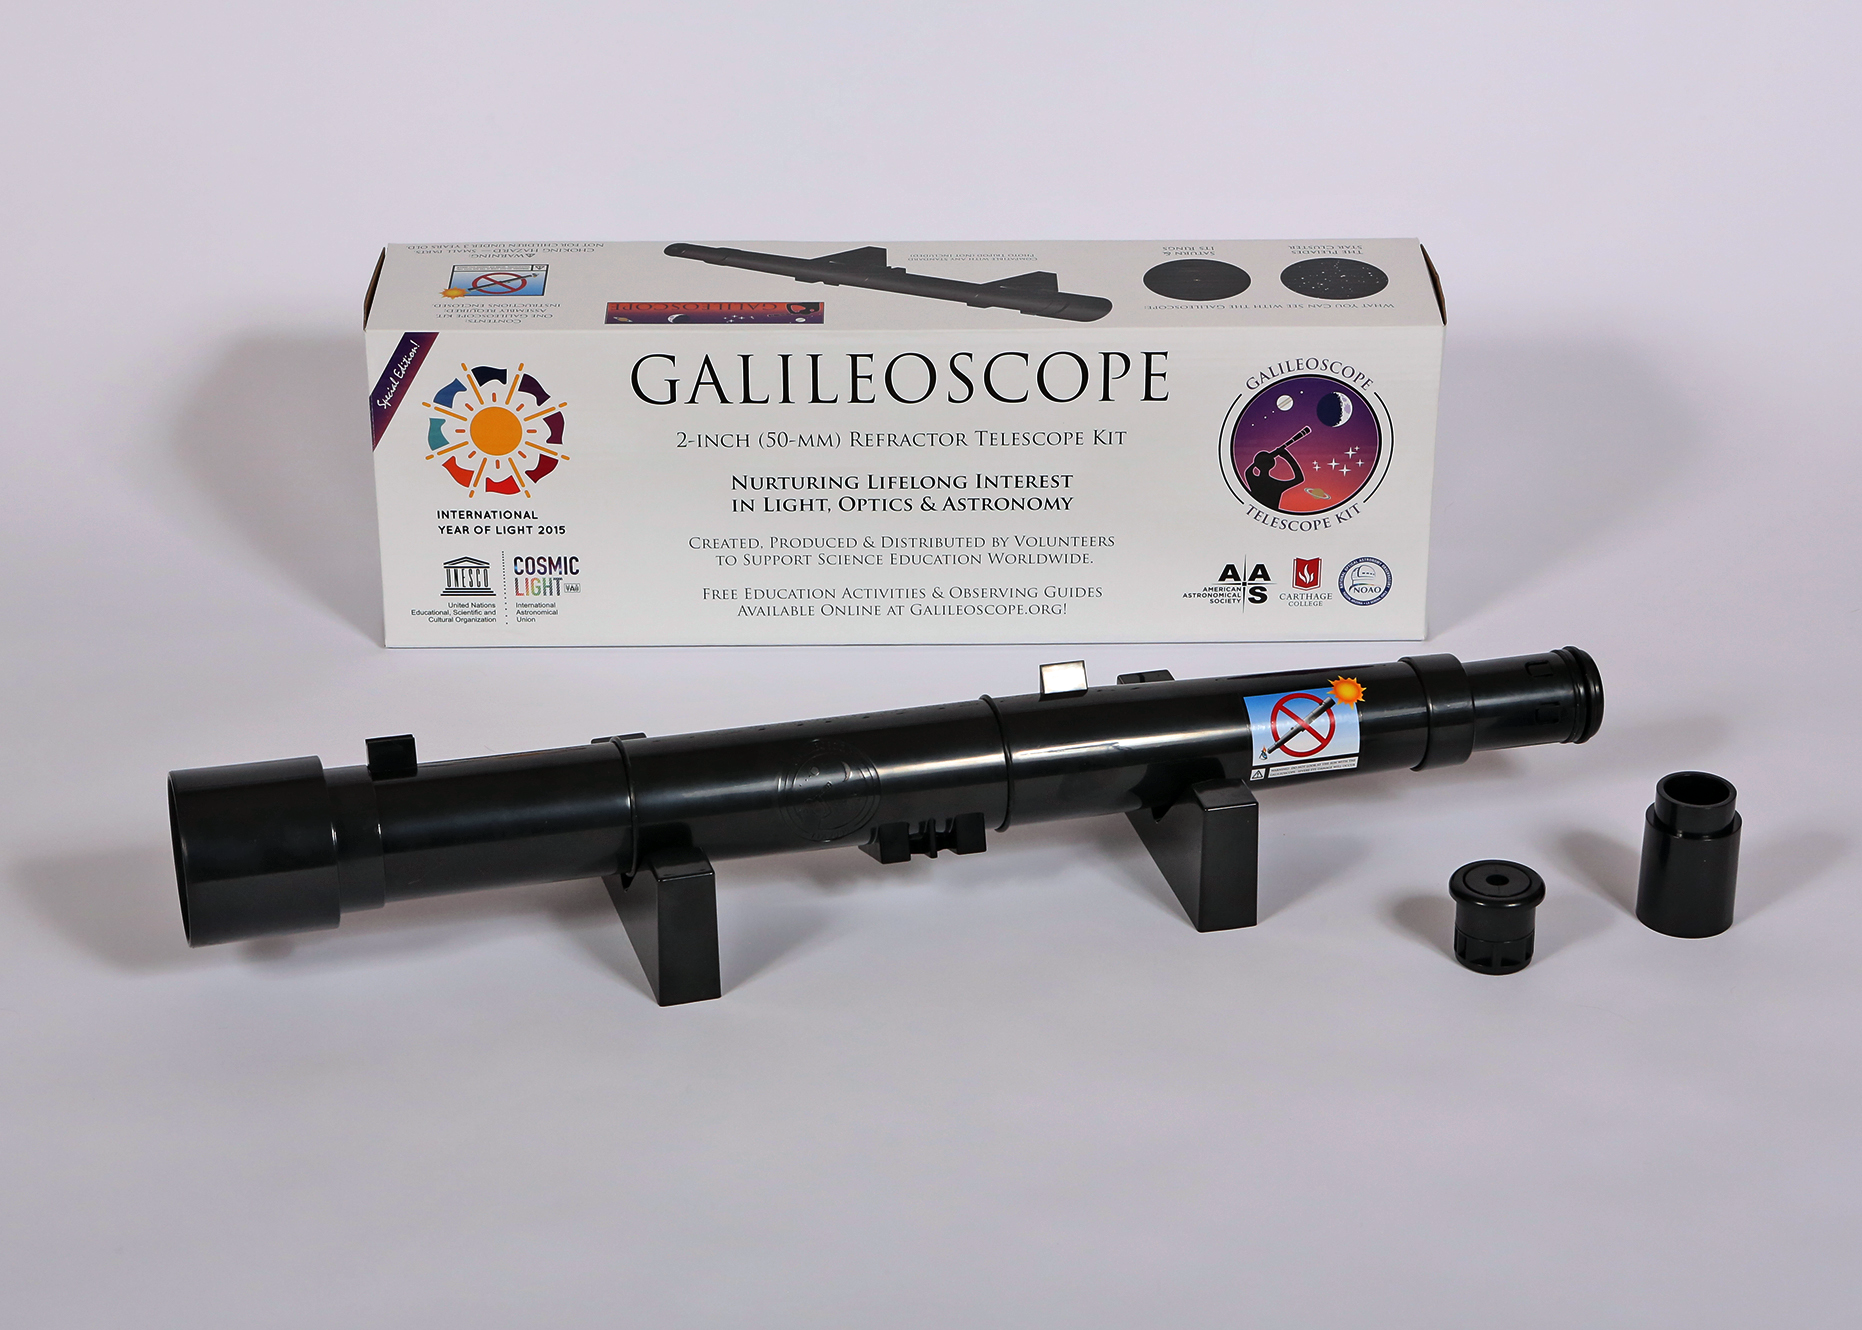

Assembled Galileoscope kit

Assembled Galileoscope kit.

Credit: Joson Images